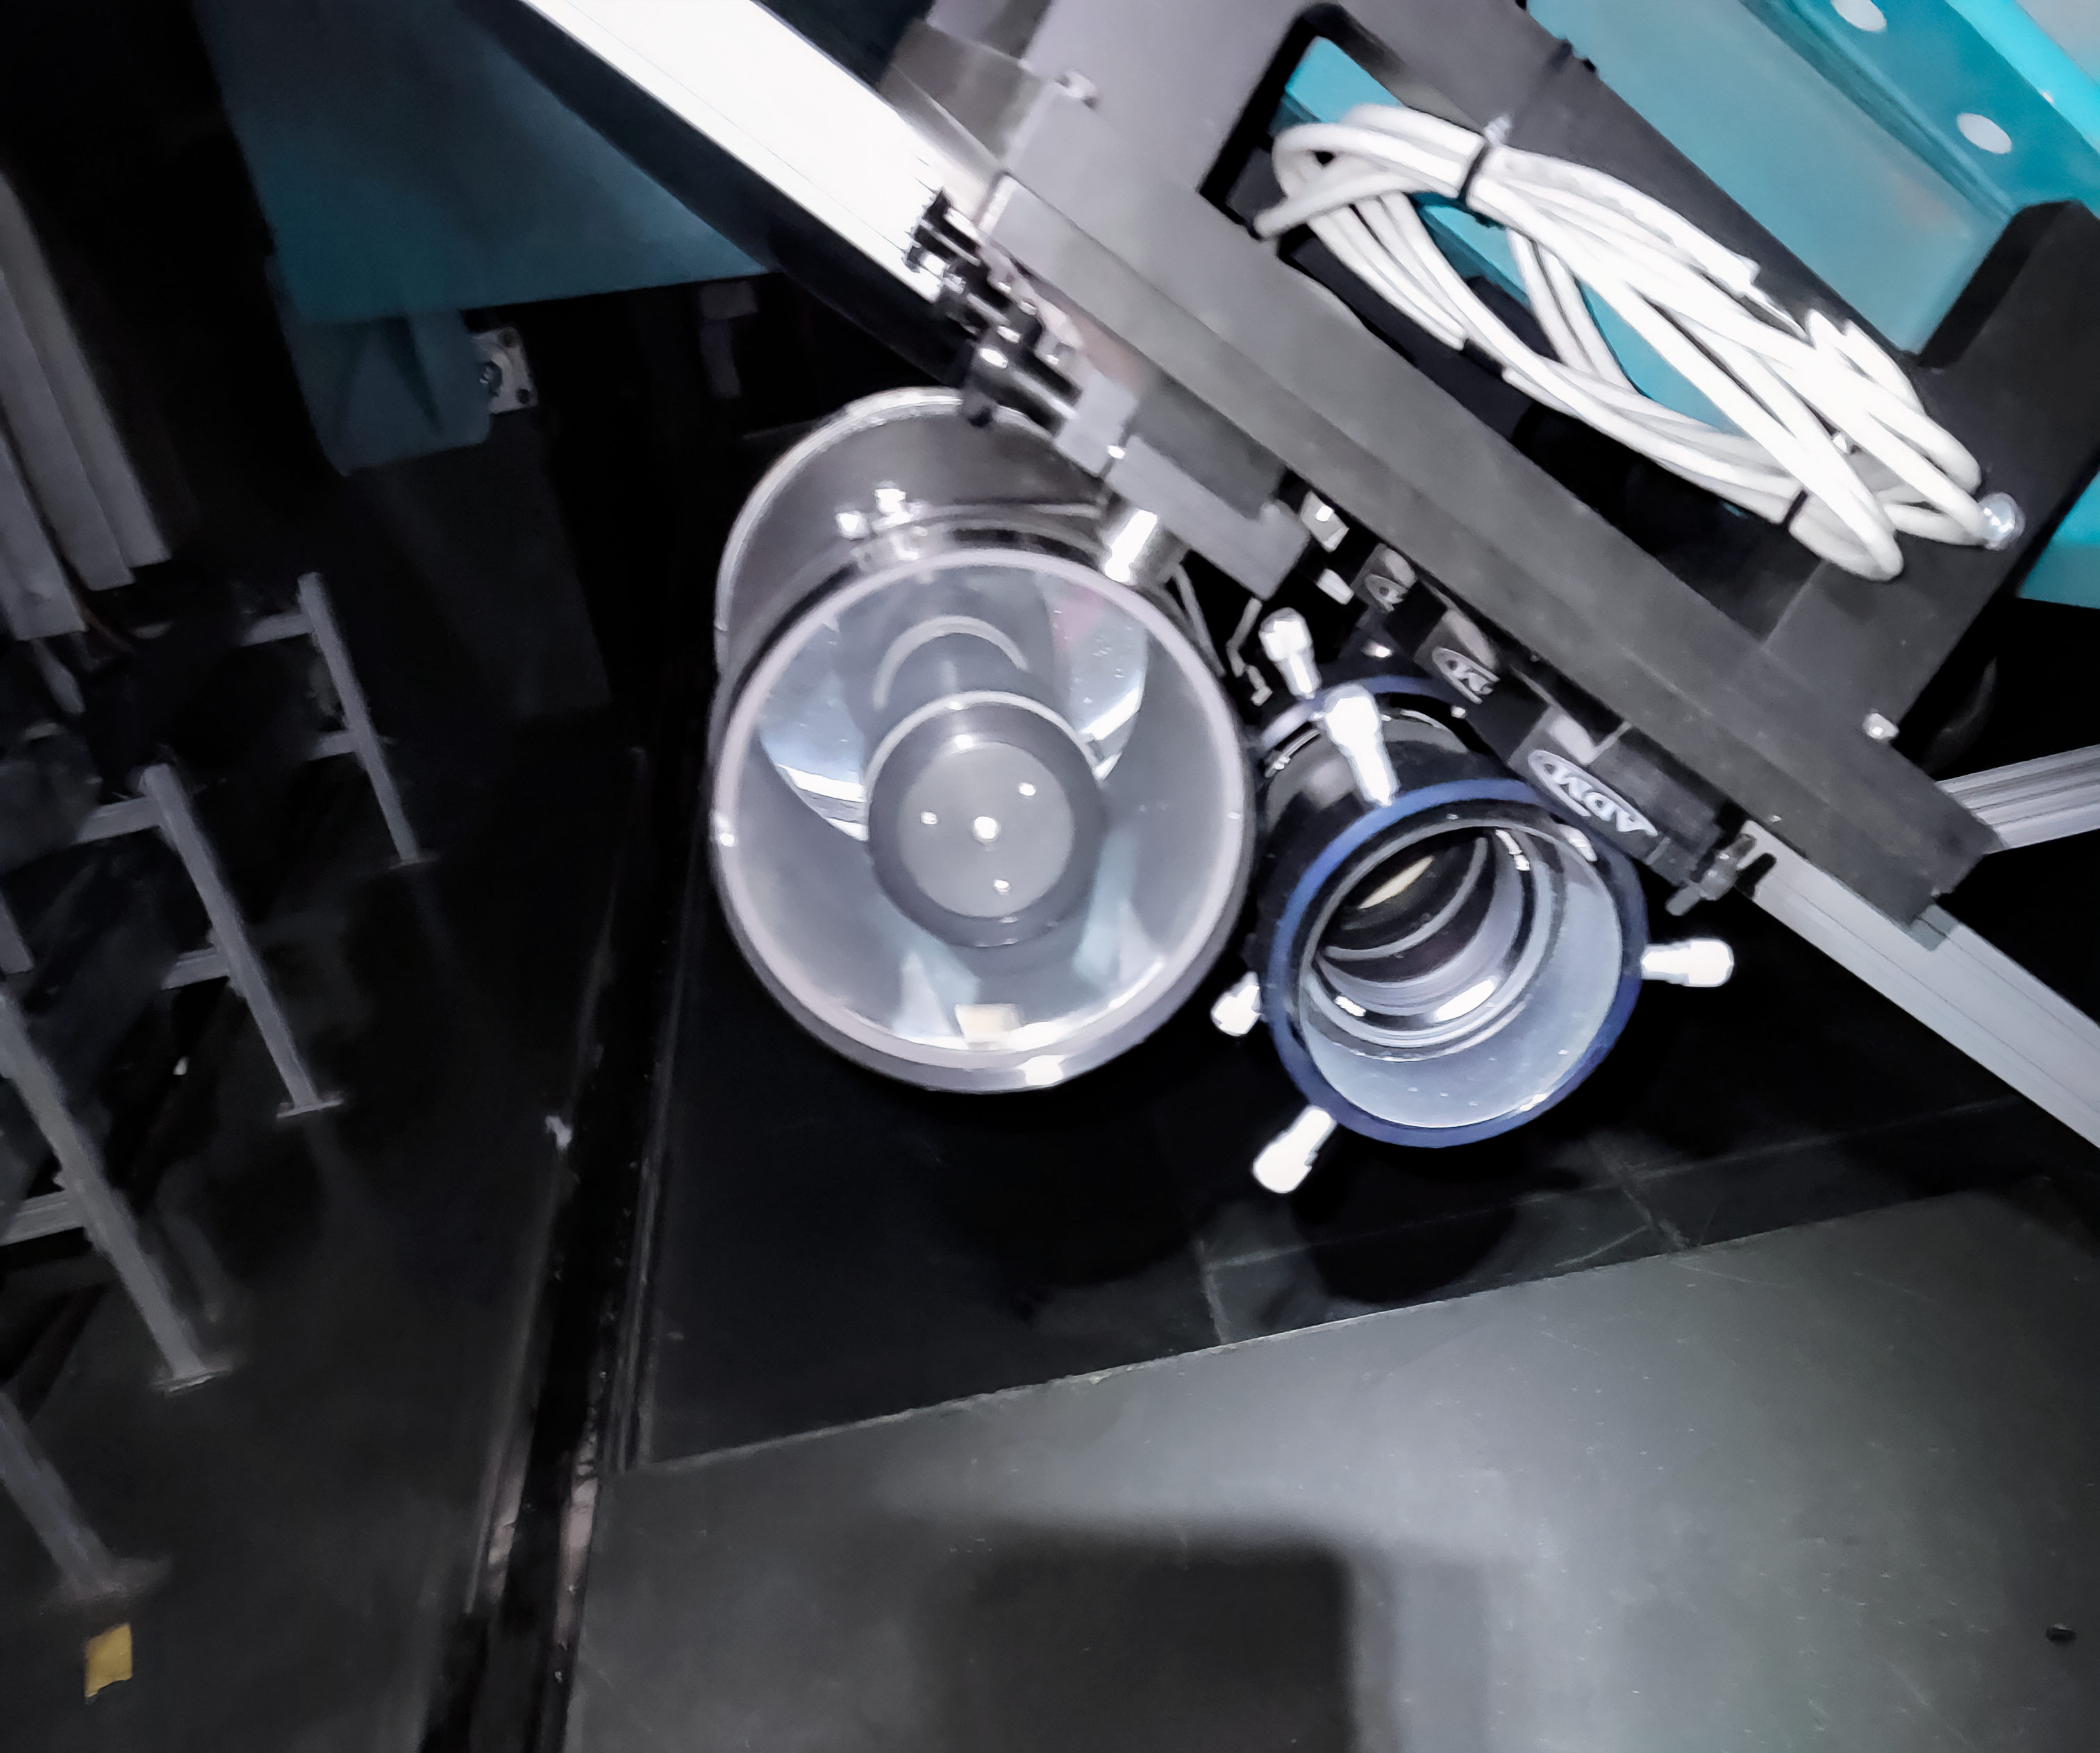

Rubin StarTracker Camera

The NSF-DOE Vera C. Rubin Observatory StarTracker cameras are two small cameras mounted on the outside of the Telescope Mount Assembly (TMA). The observing team takes images of the sky with these cameras and uses astrometry software to determine where in the sky the telescope is pointing.

Credit: RubinObs/NOIRLab/SLAC/NSF/DOE/AURA/C. Lage